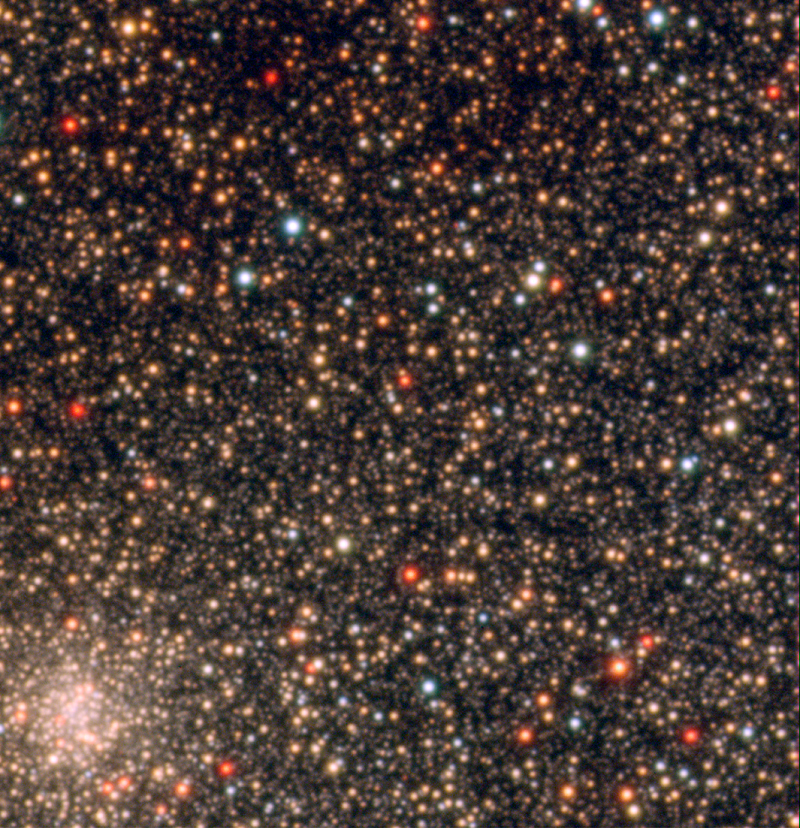

The field around Baade's window

Part of one of the four regions of the sky in the direction of the Galactic Bulge in which the astronomers measured the iron and oxygen abundances in stars. This particular field is in the vicinity of the so-called 'Baade's Window', a region with relatively low amounts of interstellar "dust" that could block the sight, allowing astronomers to peer into the central parts of the Milky Way galactic centre and beyond. The globular cluster NGC 6528 is visible in the lower left corner. The image is a colour composite, based on images obtained in the B-, V-, and I-filters with the FORS instrument on the ESO VLT. The images were extracted from the ESO Science Archive and processed by Henri Boffin (ESO). North is to the right and East on top

Credit: ESO